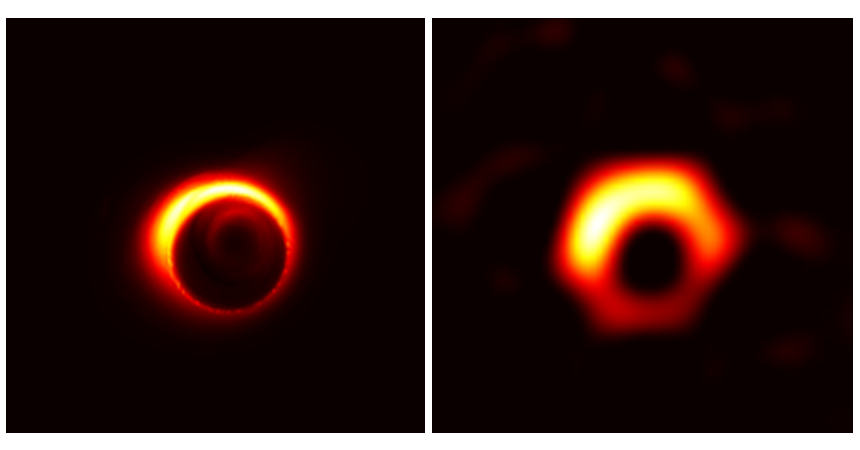

Simulated image of M87

A simulated image of the supermassive black hole at the centre of the M87 galaxy. The dark gap at the centre is the shadow of the black hole.

Credit: Jason Dexter (left) and Kazunori Akiyama (right)